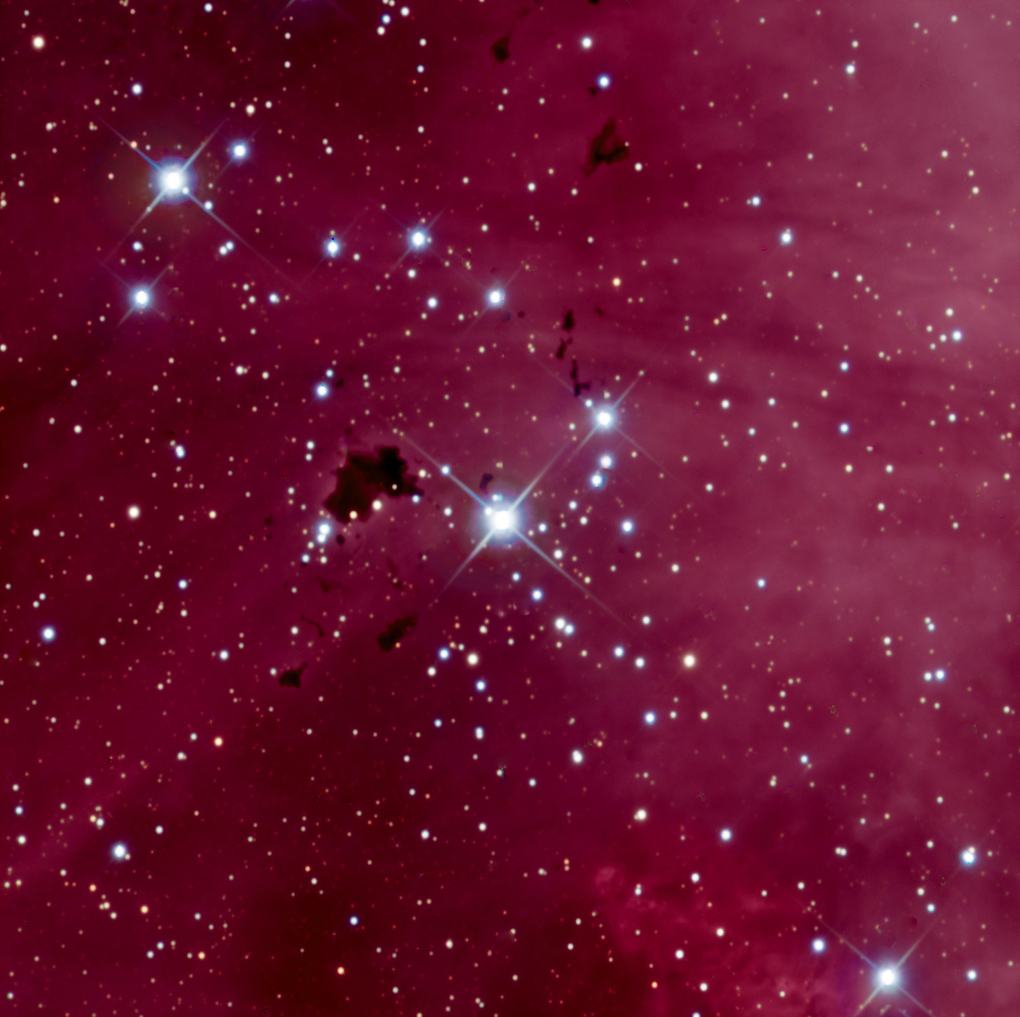

IC2944 (Thackery’s Globules)

IC 2944 is an emission nebula in Centaurus, 5900 light years distant. Centaurus contains two of the top ten brightest stars in the universe producing massive quantities of powerful UV radiation. An interesting aspect of this nebula is the presence of dark globules with the eponymn of Thackery’s Globules. These structures represent the remains of a large dark nebula that has been eroded by this UV radiation. The globules of dense clumps of gas and dust are nearly 1.4 light years in width, and often go by the name of Bok's Globules in other structures in the universe.

Credit: SSRO/PROMPT and NOIRLab/NSF/AURA